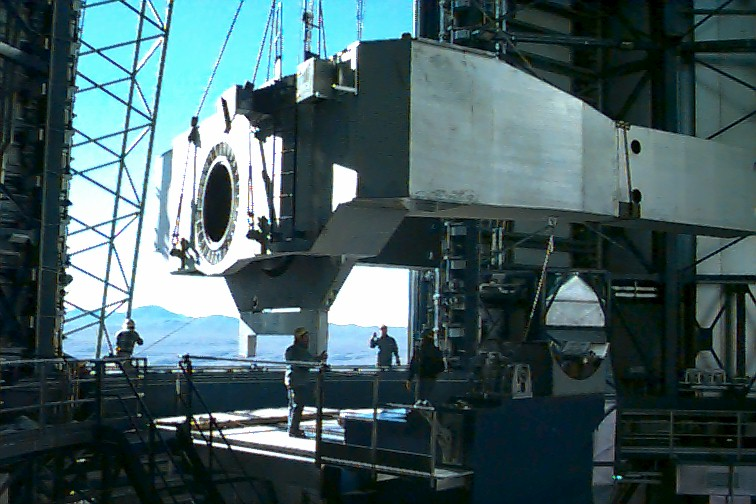

Entering the enclosure

This photograph shows that the U-shaped centerpiece has entered the enclosure and is slowly being moved towards the center of the building, above the lower mechanical telescope structure to which is will later be fixed.

Credit: ESO